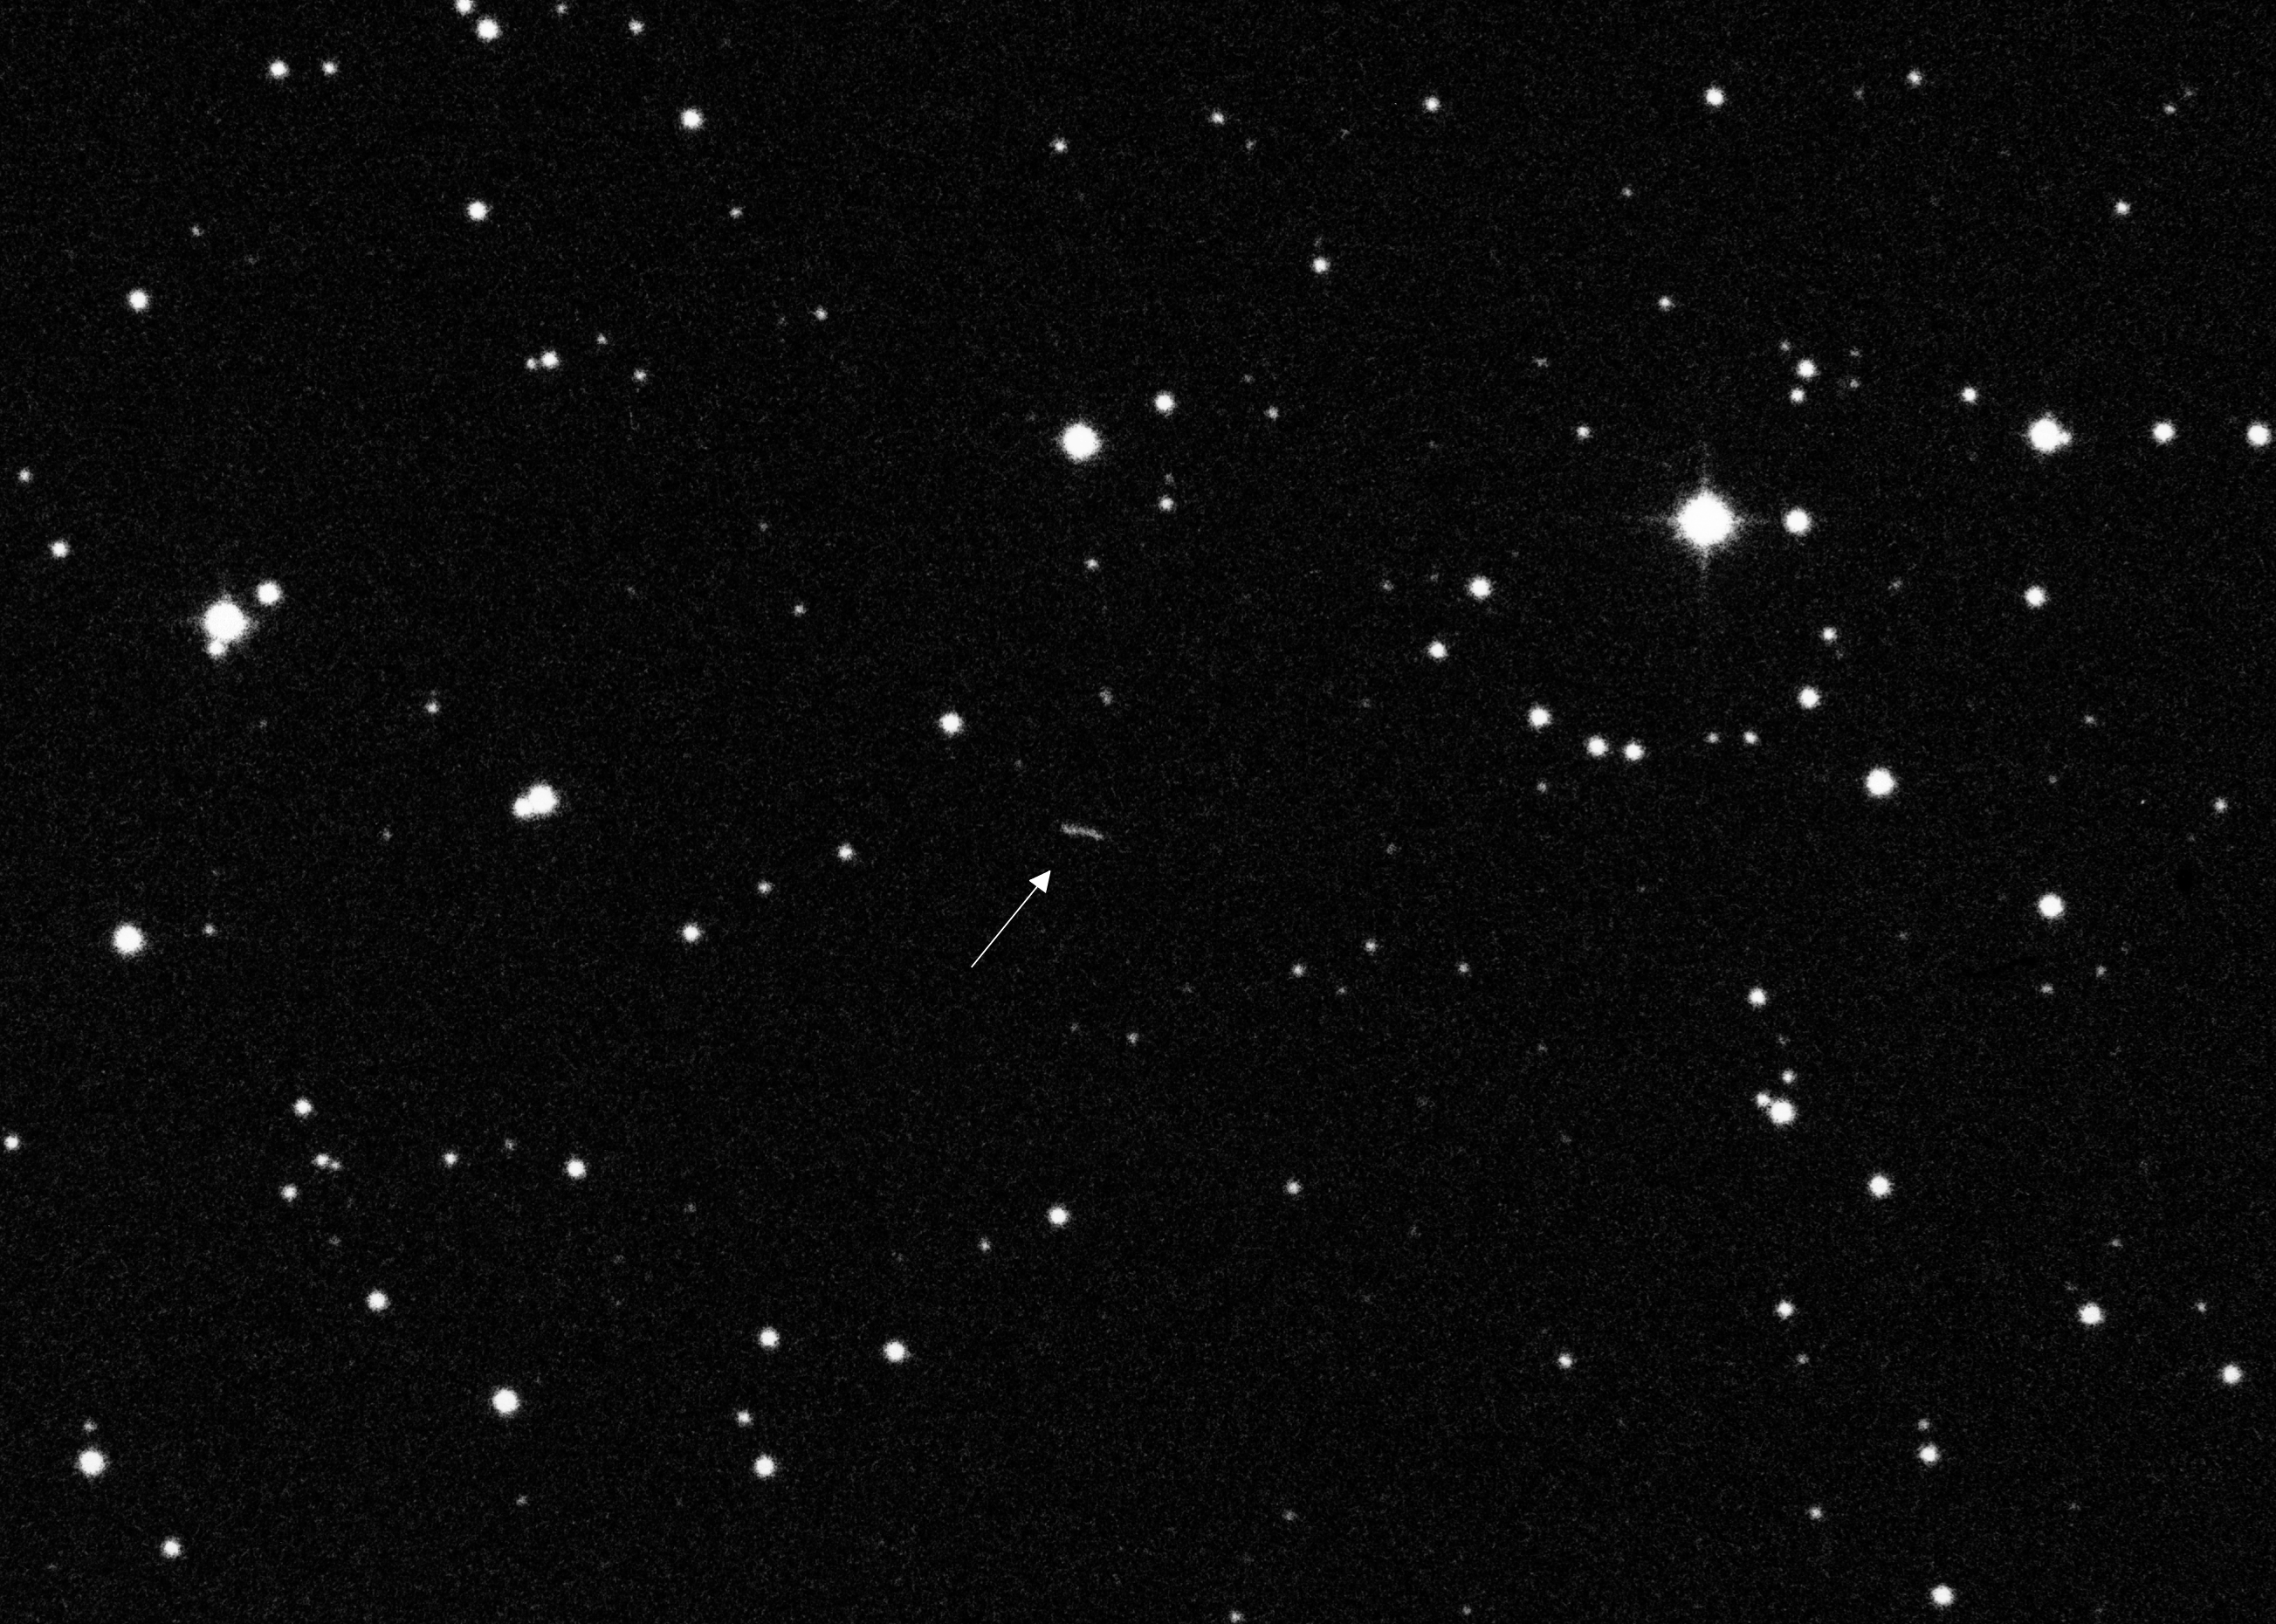

Minor planet Tunis

An image of the minor planet, or asteroid, called Tunis, numbered 6362 on the list of minor planets maintained by the International Astronomical Union. A minor planet is an object in the Solar System that is neither a planet nor a comet. Many tens of thousands of these objects have been described, most of which orbit the Sun in the Asteroid Belt between Mars and Jupiter.

Credit: ESO